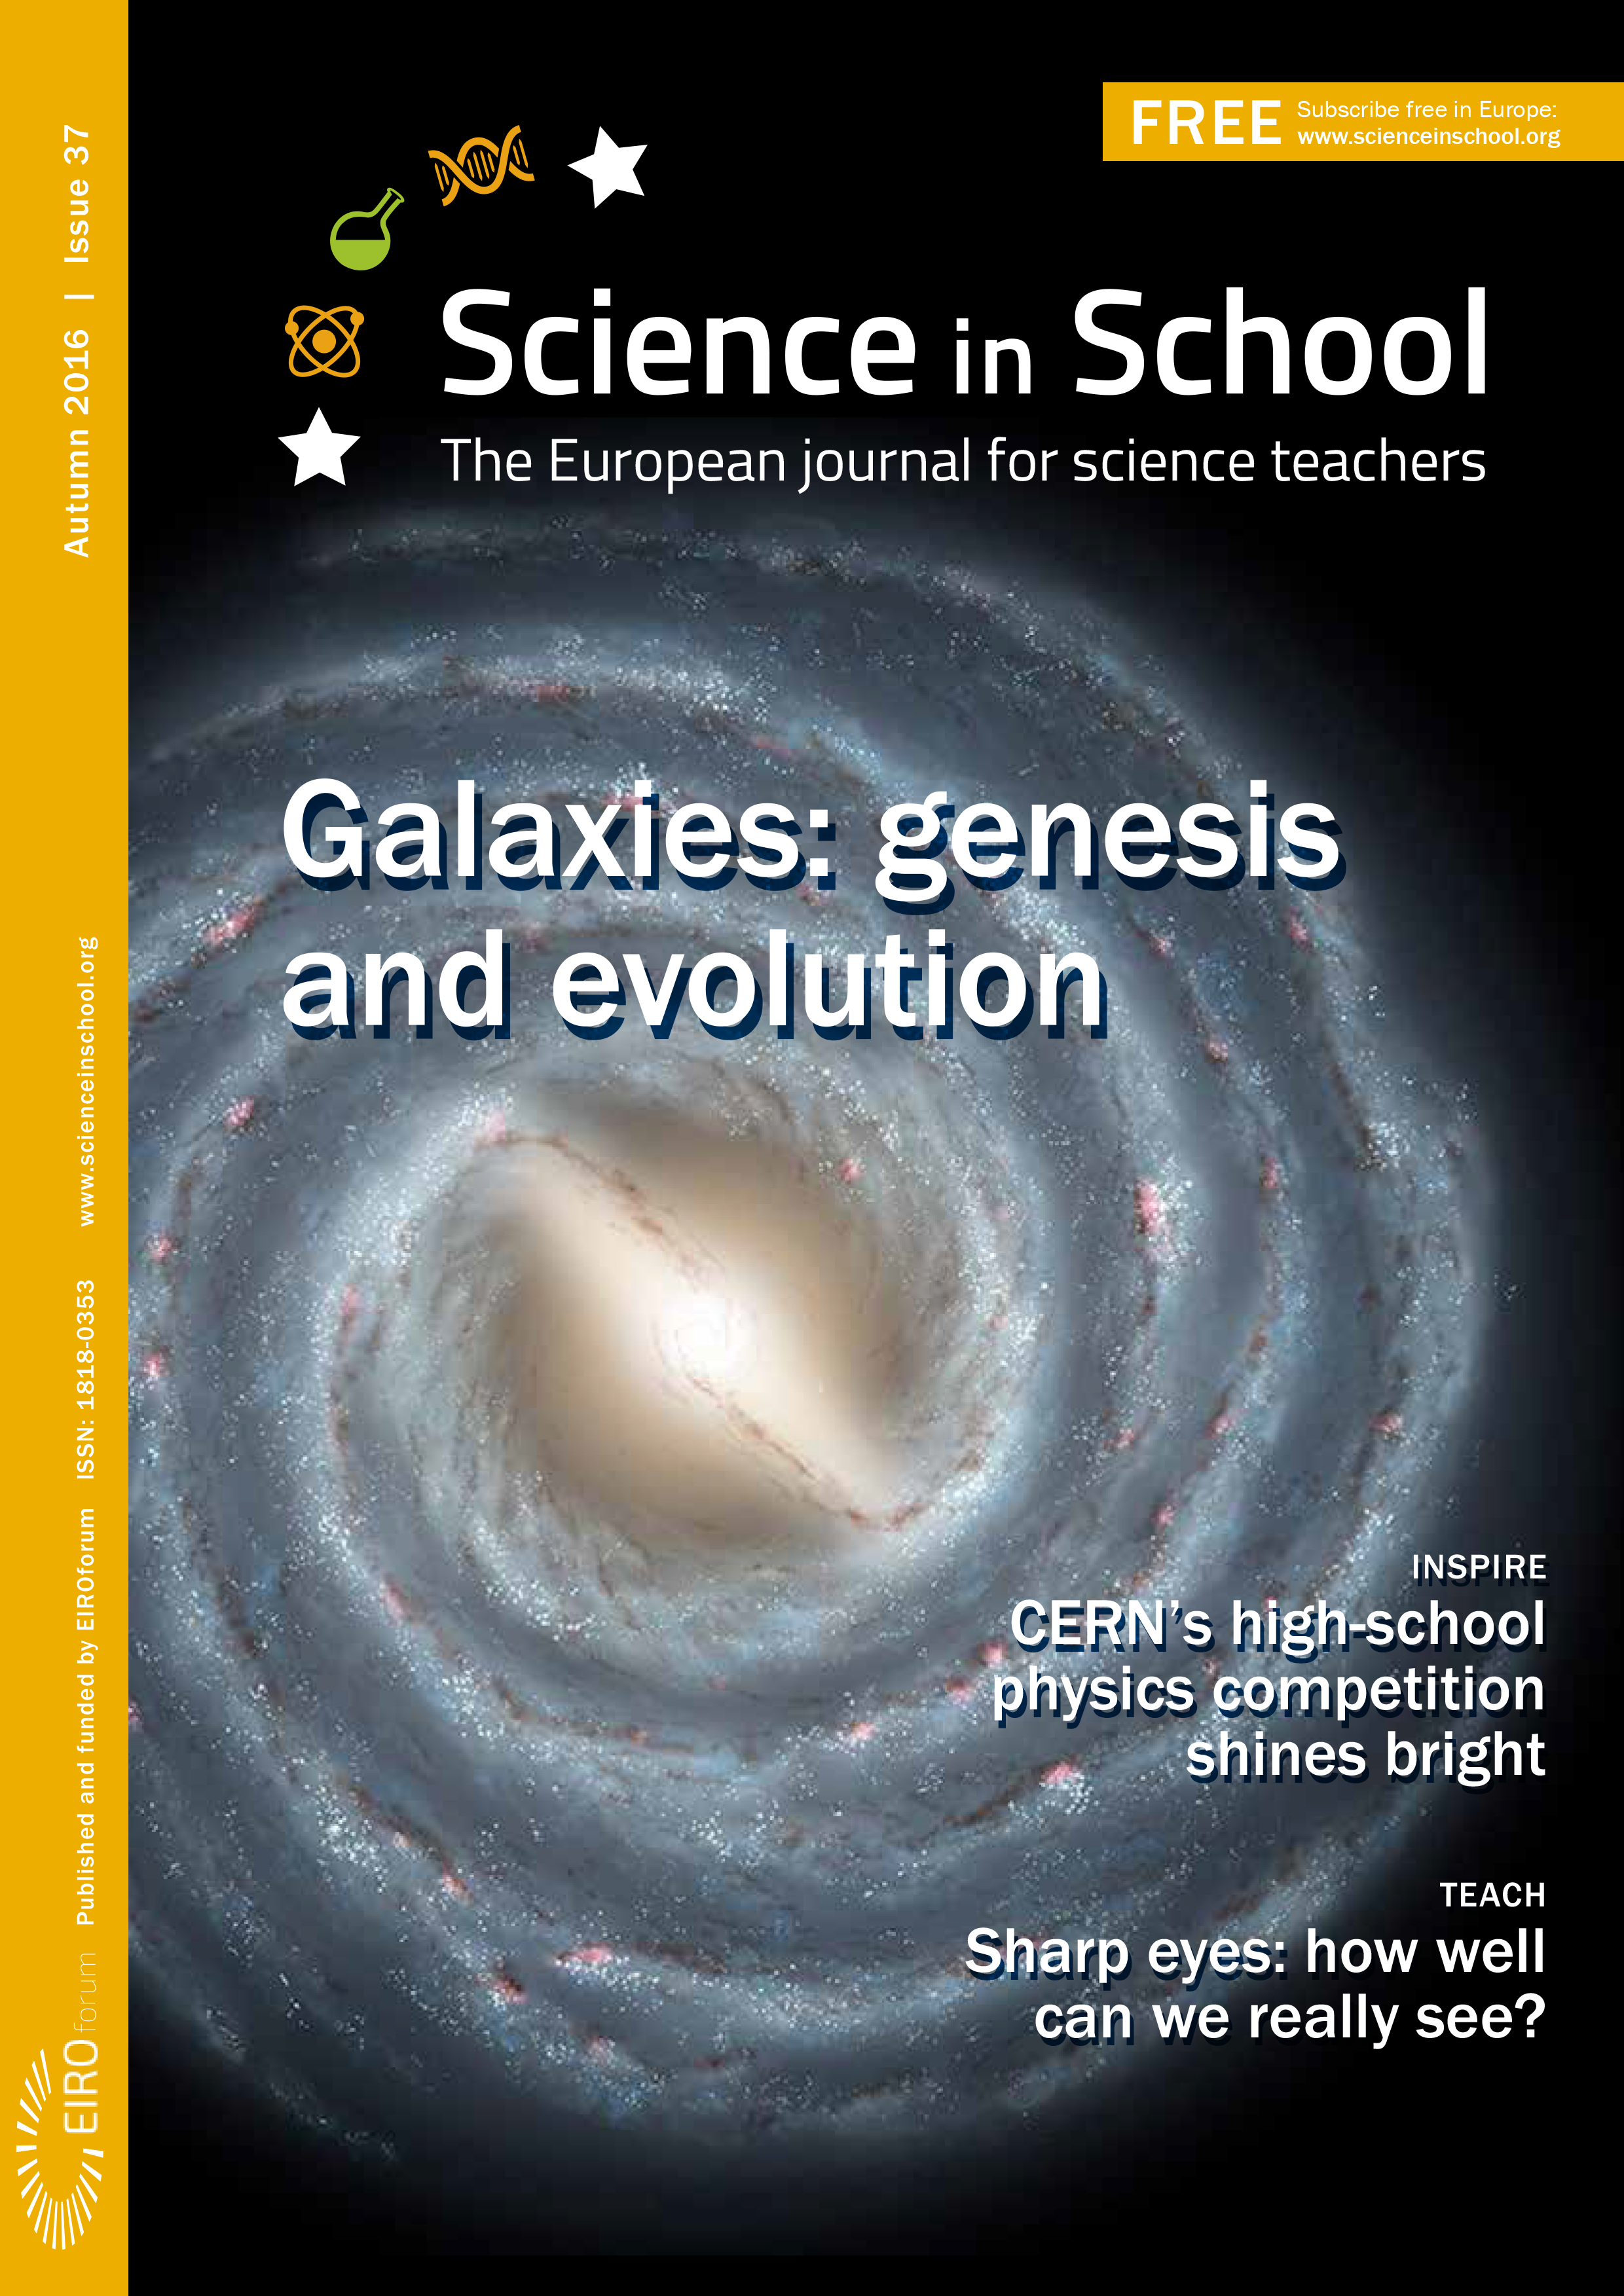

Cover of Science in School issue No.37

Cover of Science in School issue No.37.

Credit: ESO